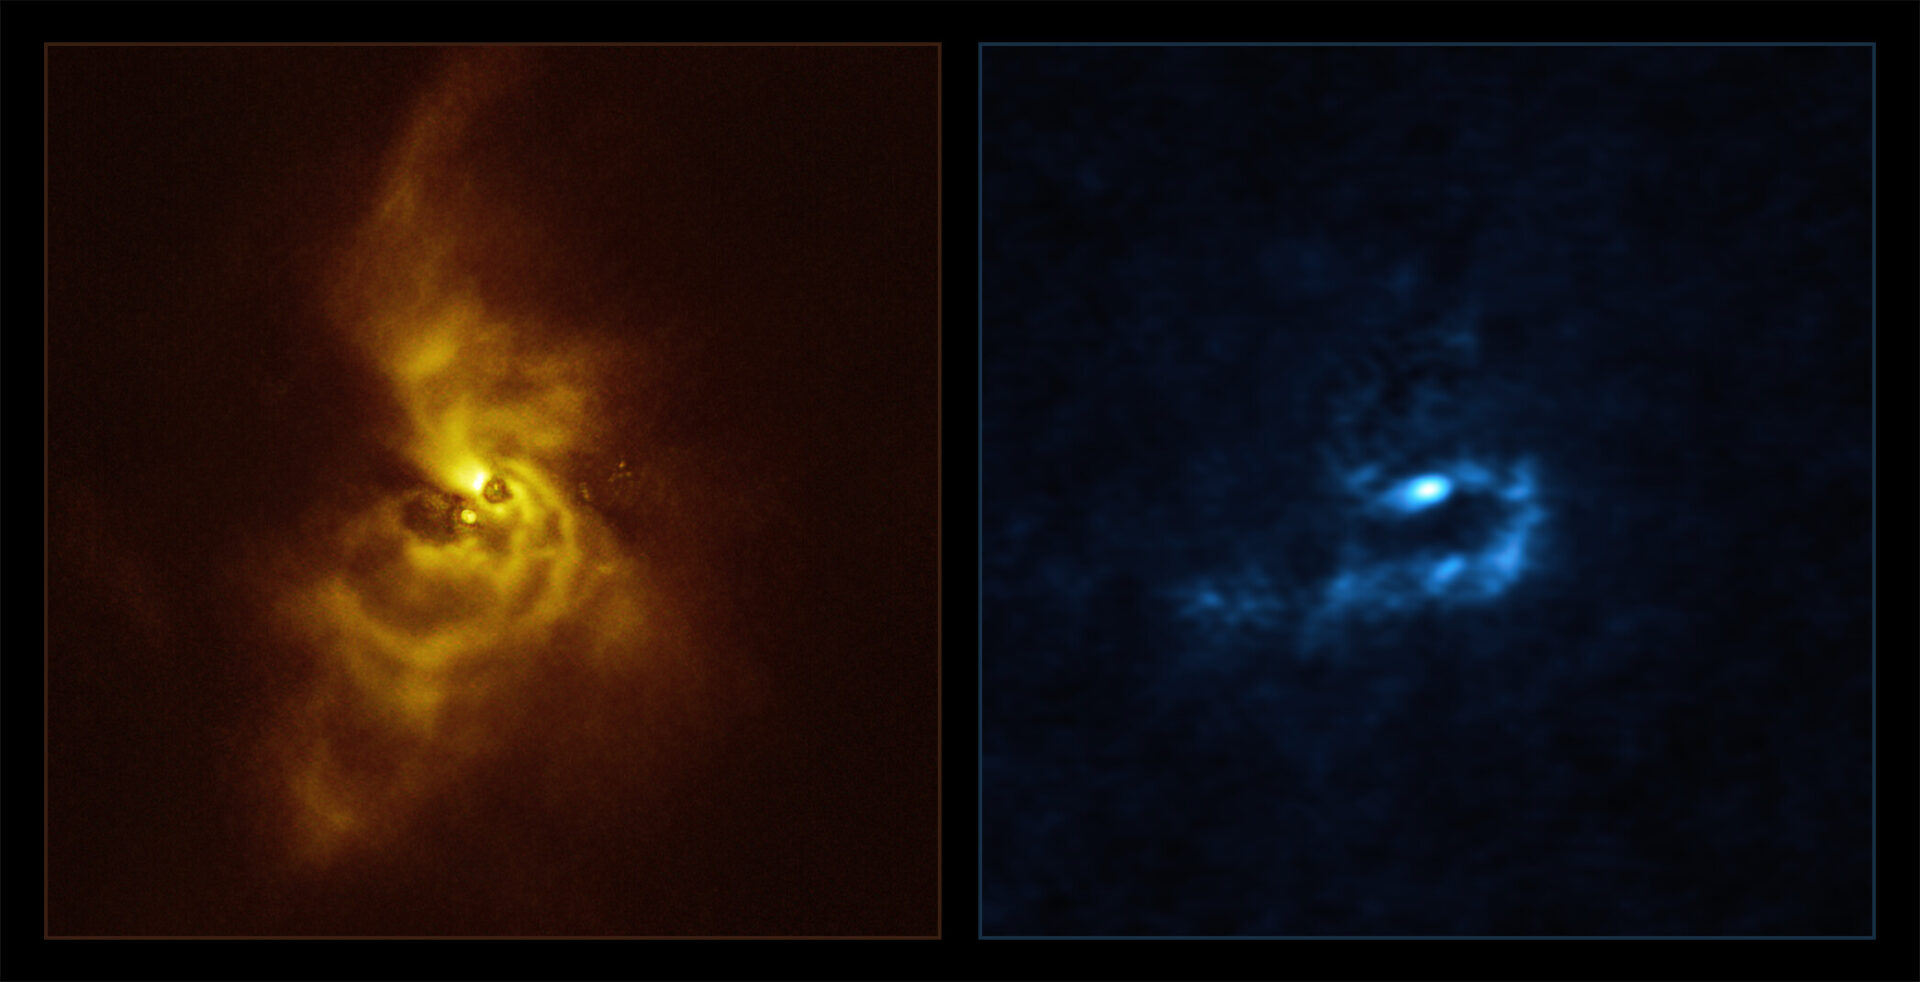

SPHERE and ALMA images of material orbiting V960 Mon

On the left hand side in yellow is an image of the young star V960 Mon and its surrounding dusty material, taken with the Spectro-Polarimetric High-contrast Exoplanet REsearch (SPHERE) instrument installed on ESO’s Very Large Telescope (VLT). Light that is reflected off of the dusty material orbiting the star becomes polarised — meaning it oscillates in a well-defined direction rather than randomly — and is then detected by SPHERE, revealing mesmerising spiral arms. These findings motivated astronomers to analyse archival observations of the same system taken using Atacama Large Millimeter/submillimeter Array (ALMA), in which ESO is a partner. The results of this analysis can be seen on the right hand side in blue. The wavelengths of light at which ALMA observes allow it to pierce deeper into the orbiting material, revealing that the spiral arms are fragmenting and forming clumps with masses similar to that of planets. These clumps could contract and collapse via a process known as “gravitational instability” to form giant planets.

Credit: ESO/ALMA (ESO/NAOJ/NRAO)/Weber et al